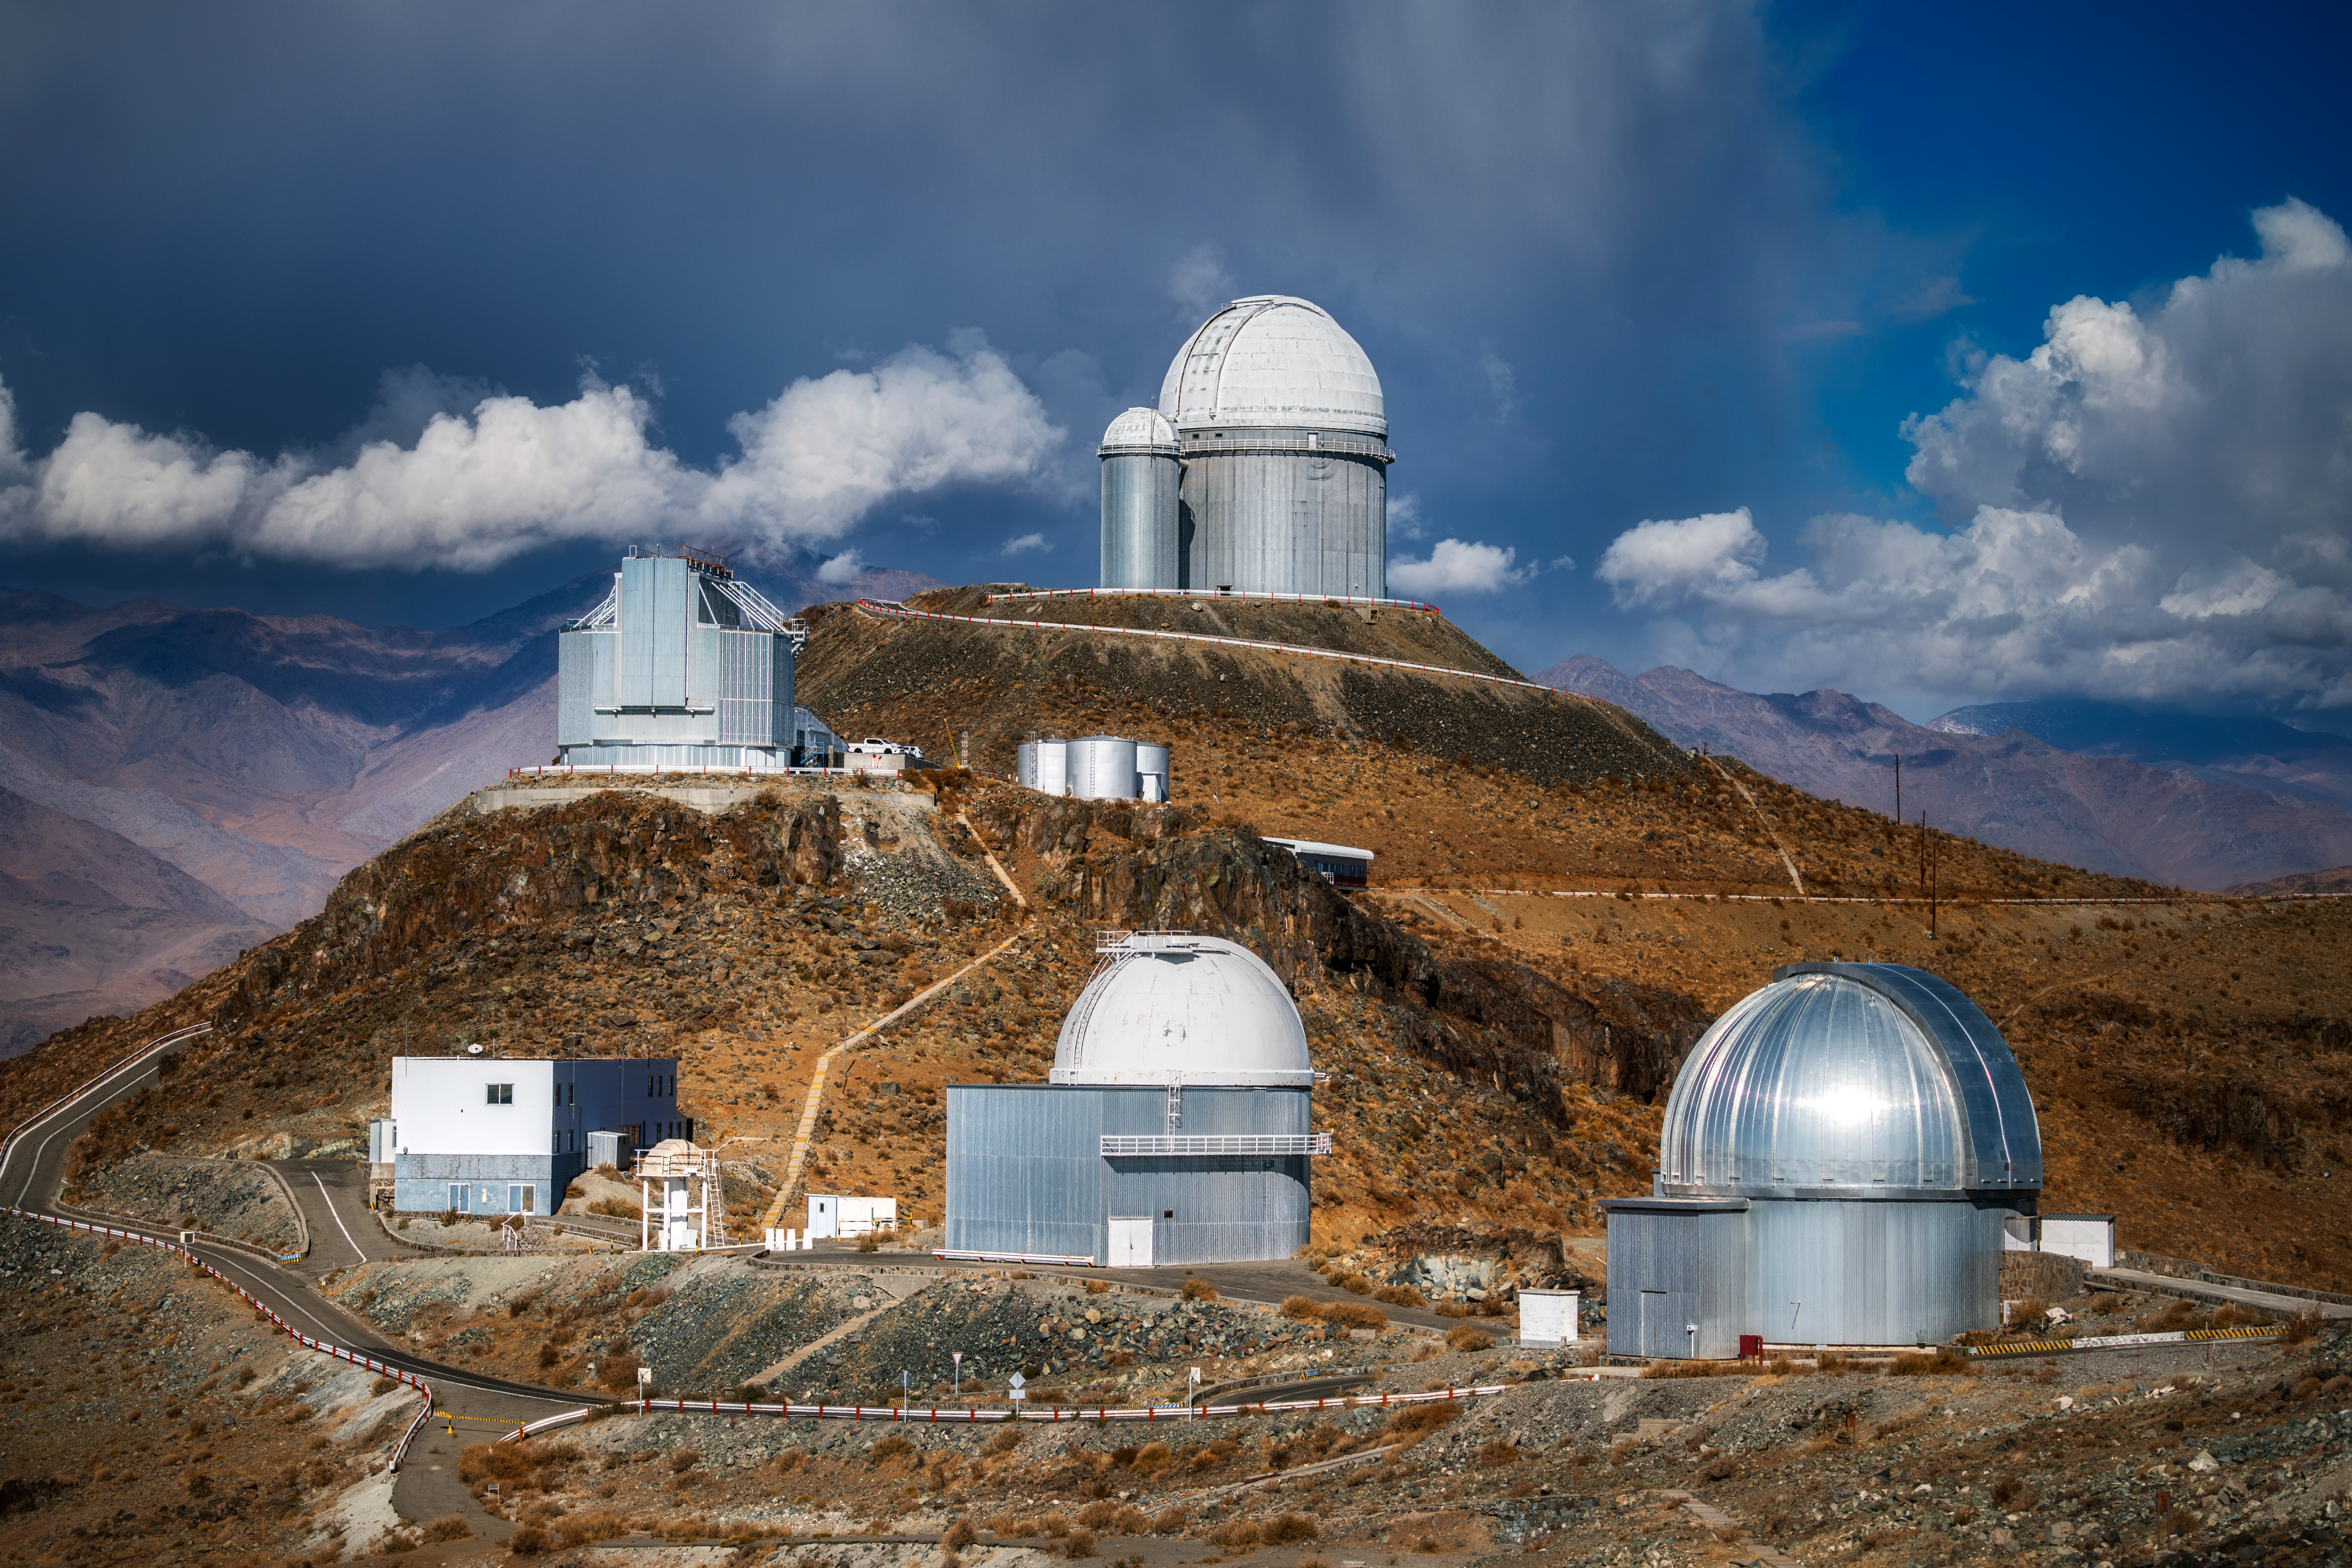

Clouds over La Silla

The Atacama Desert is the ideal location for ESO telescopes, including those seen in this image, at ESO's La Silla Observatory.

The skies here are free from the light pollution of towns and cities, and are usually stunningly clear. However, as this image shows, clouds do make an occasional appearance. Although perhaps providing some welcome shade for the desert's wildlife, they are far from ideal when astronomers are trying to observe astronomical objects beyond them.

Credit: ESO/A. Ghizzi Panizza (www.albertoghizzipanizza.com)